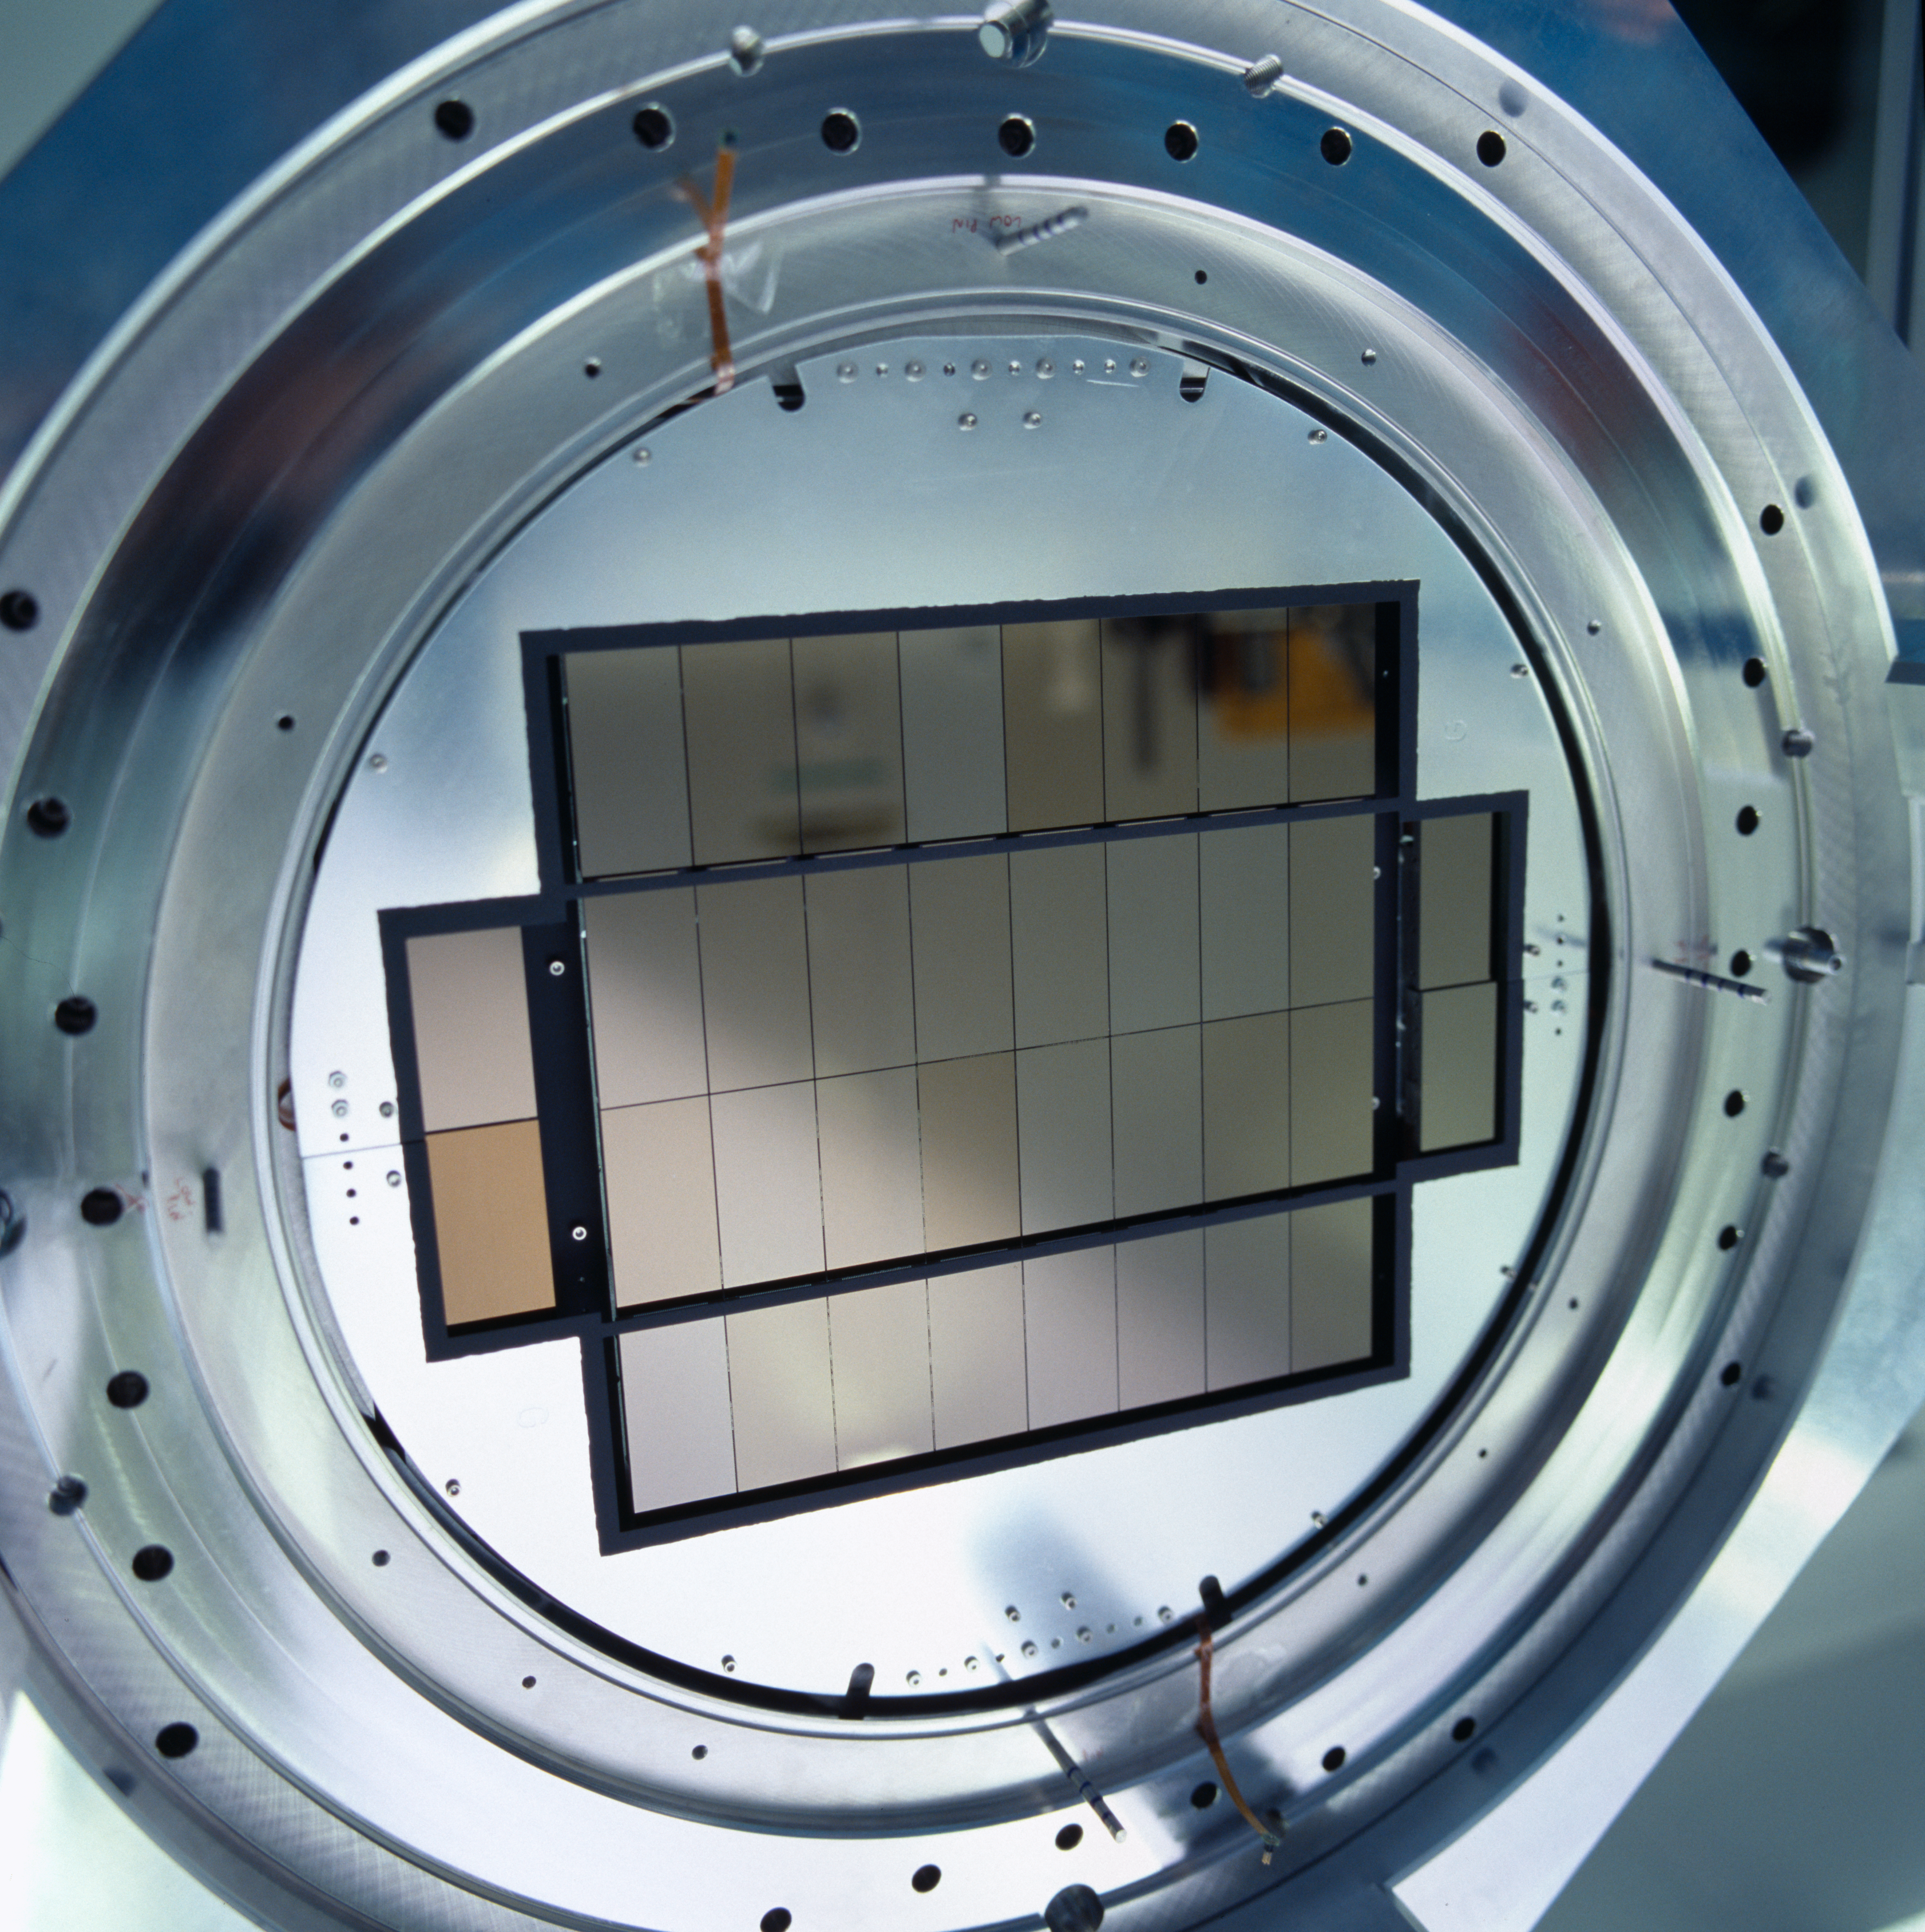

OmegaCAM

Image of the OmegaCAM under construction, the camera for the VLT Survey Telescope (VST) in the Chilean desert. The OmegaCAM will provide views of faint and rare objects for the Very Large Telescope to then examine, and work as a surveyor for trans-Neptunian objects, distant galaxy clusters, and other astronomical objects. It will be the successor of the present Wide Field Imager (WFI) at the 2.2-m MPG/ESO Telescope on La Silla.

Credit: ESO